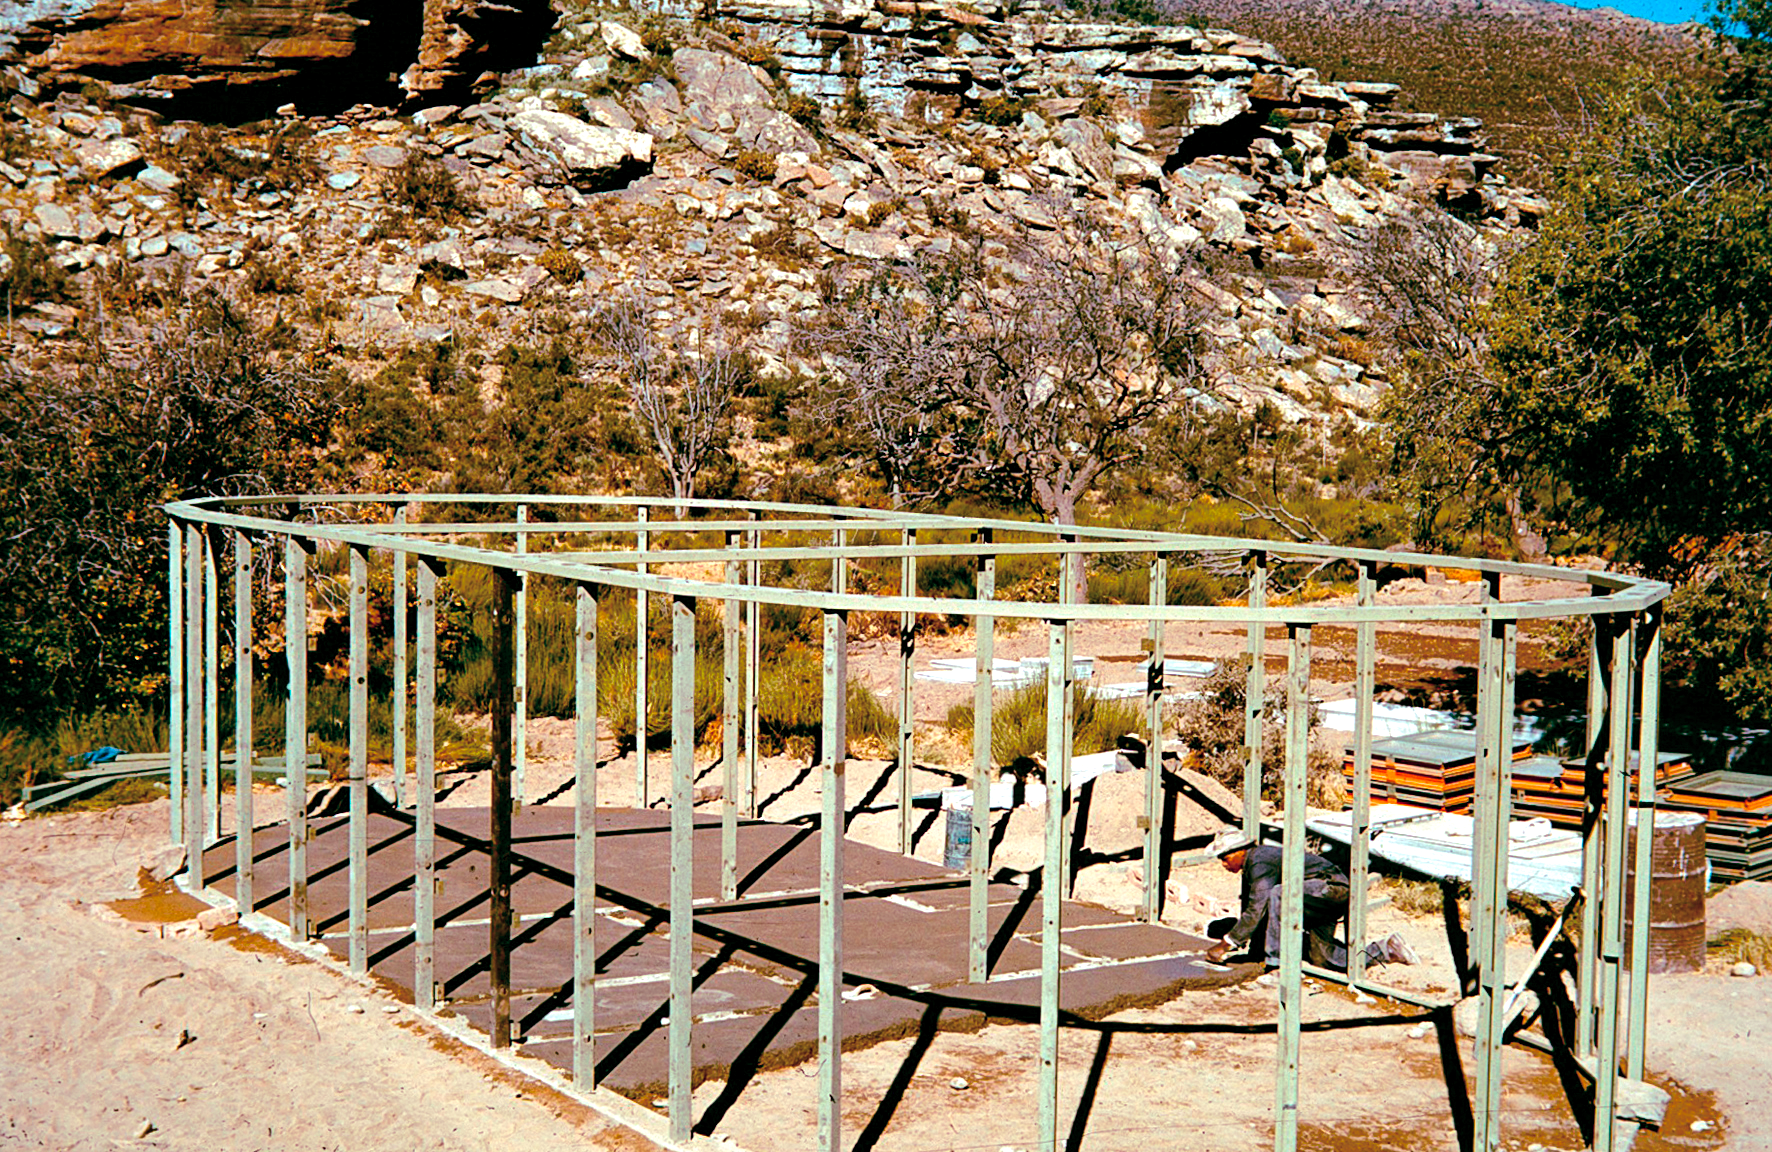

Rockdale Staff housing

Site testing in South Africa, February 1961 to March 1963.

Credit: ESO